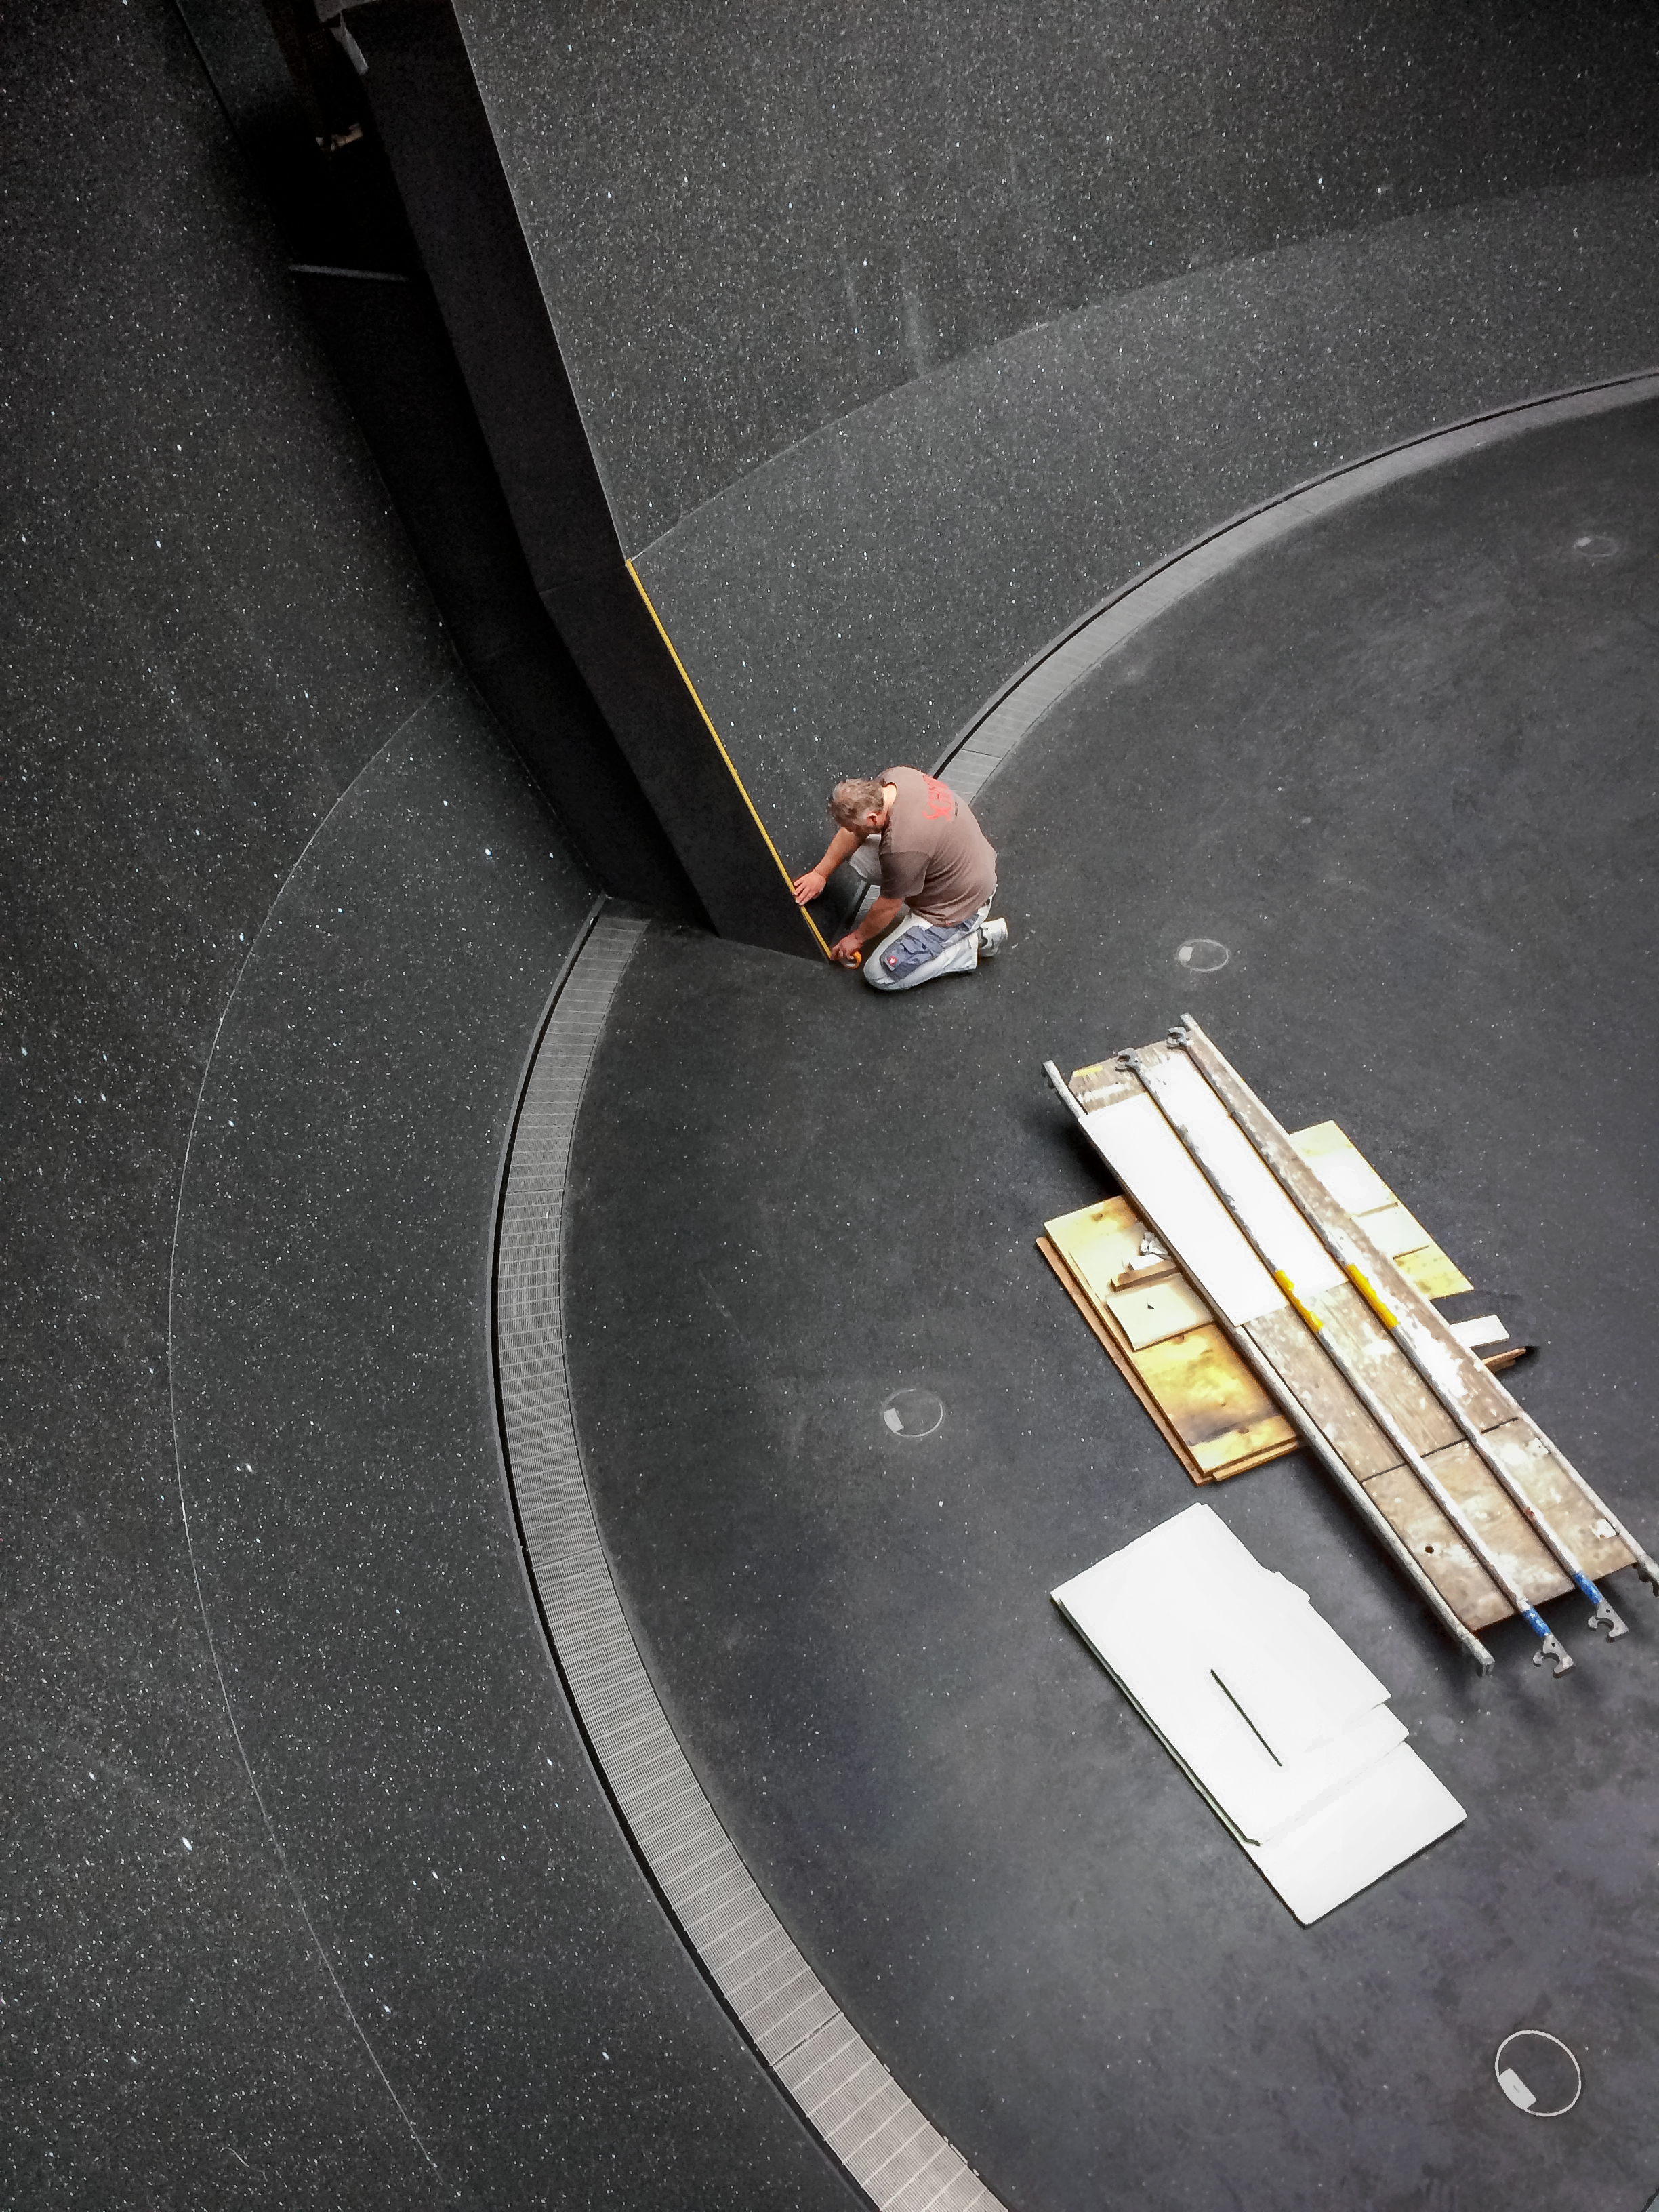

Final touches

Construction of the ESO Supernova Planetarium & Visitor Centre.

Credit: Architekten Bernhardt + Partner (www.bp-da.de)